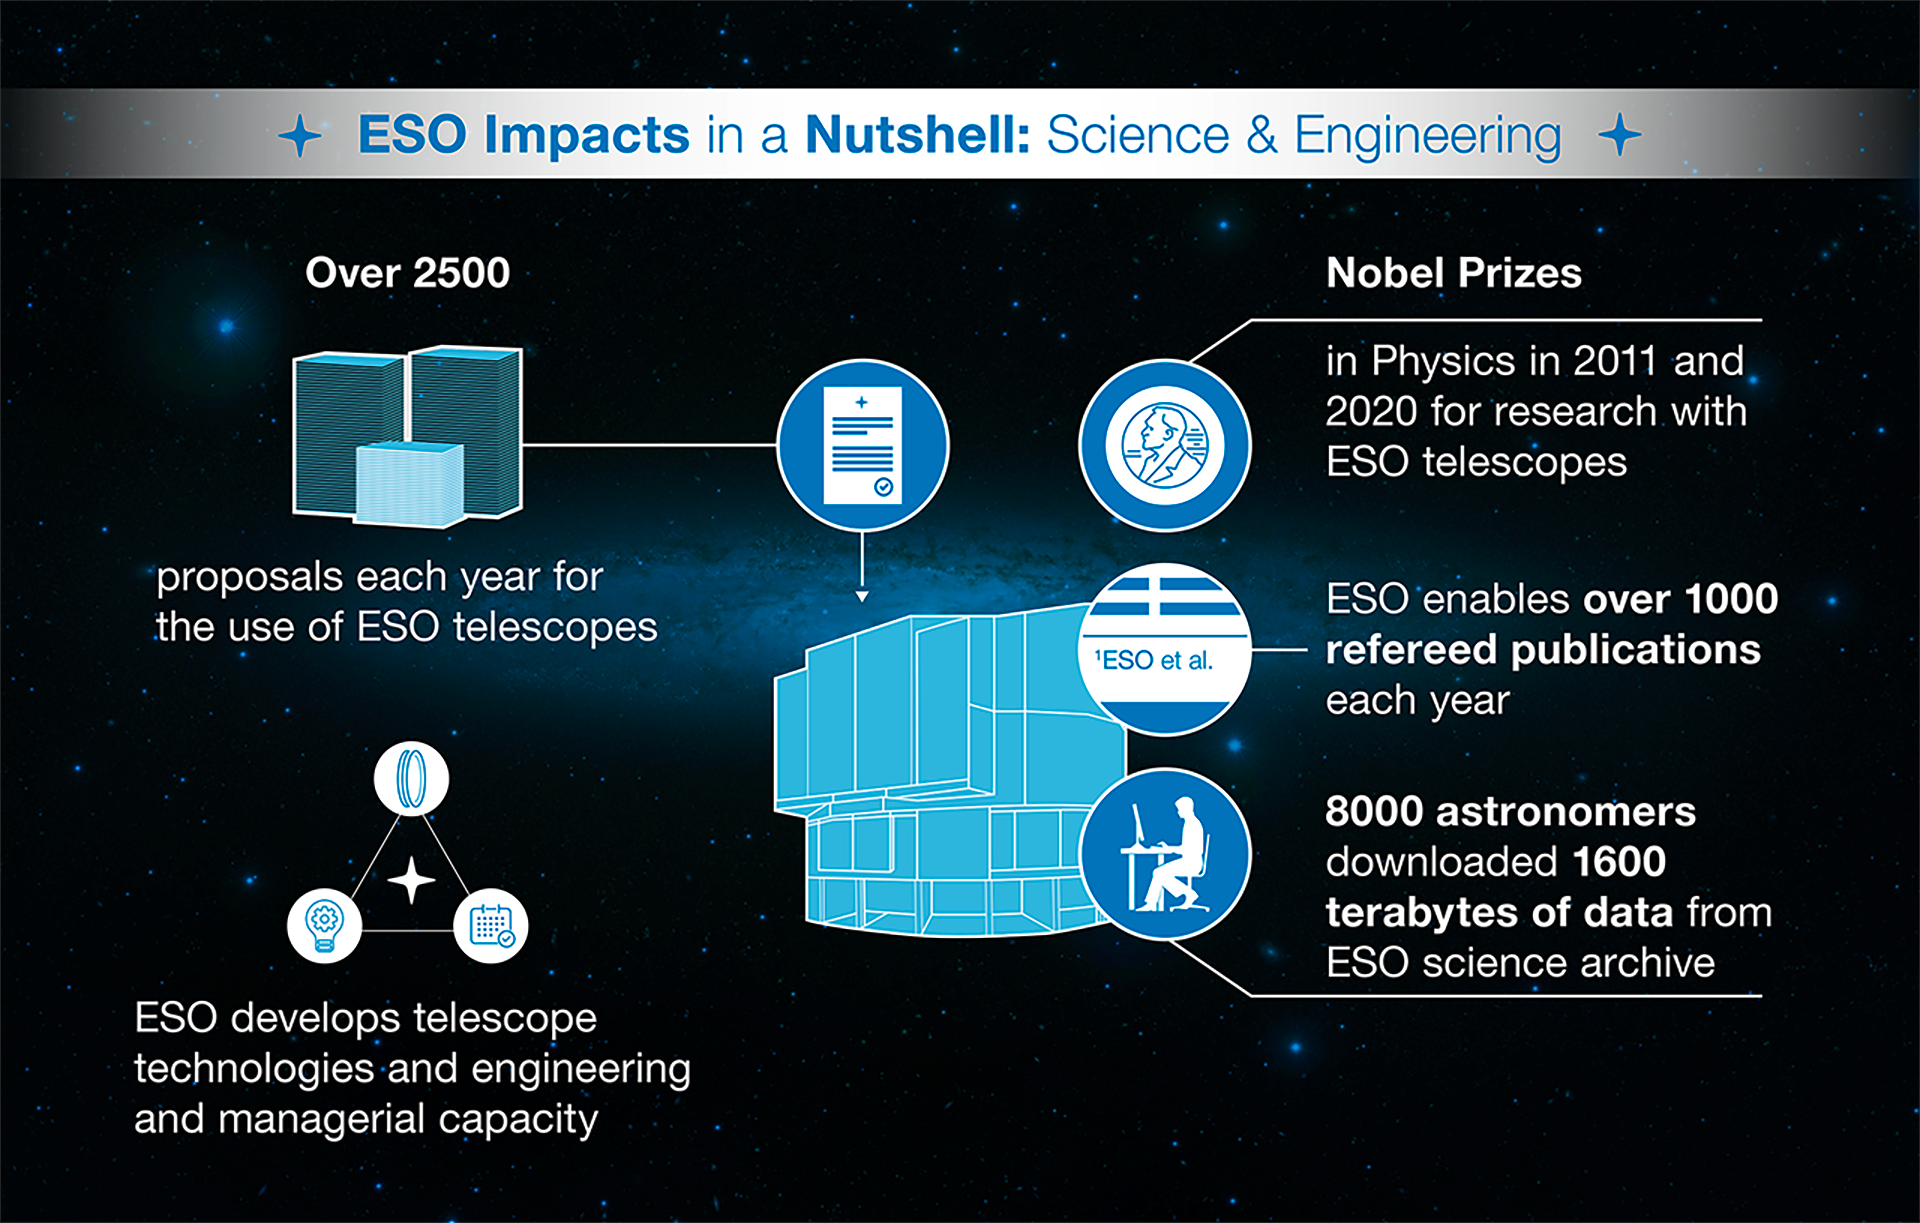

How ESO benefits its Member States - 4

This graph is related to the publication ESO’s Benefits to Society.

Credit: ESO